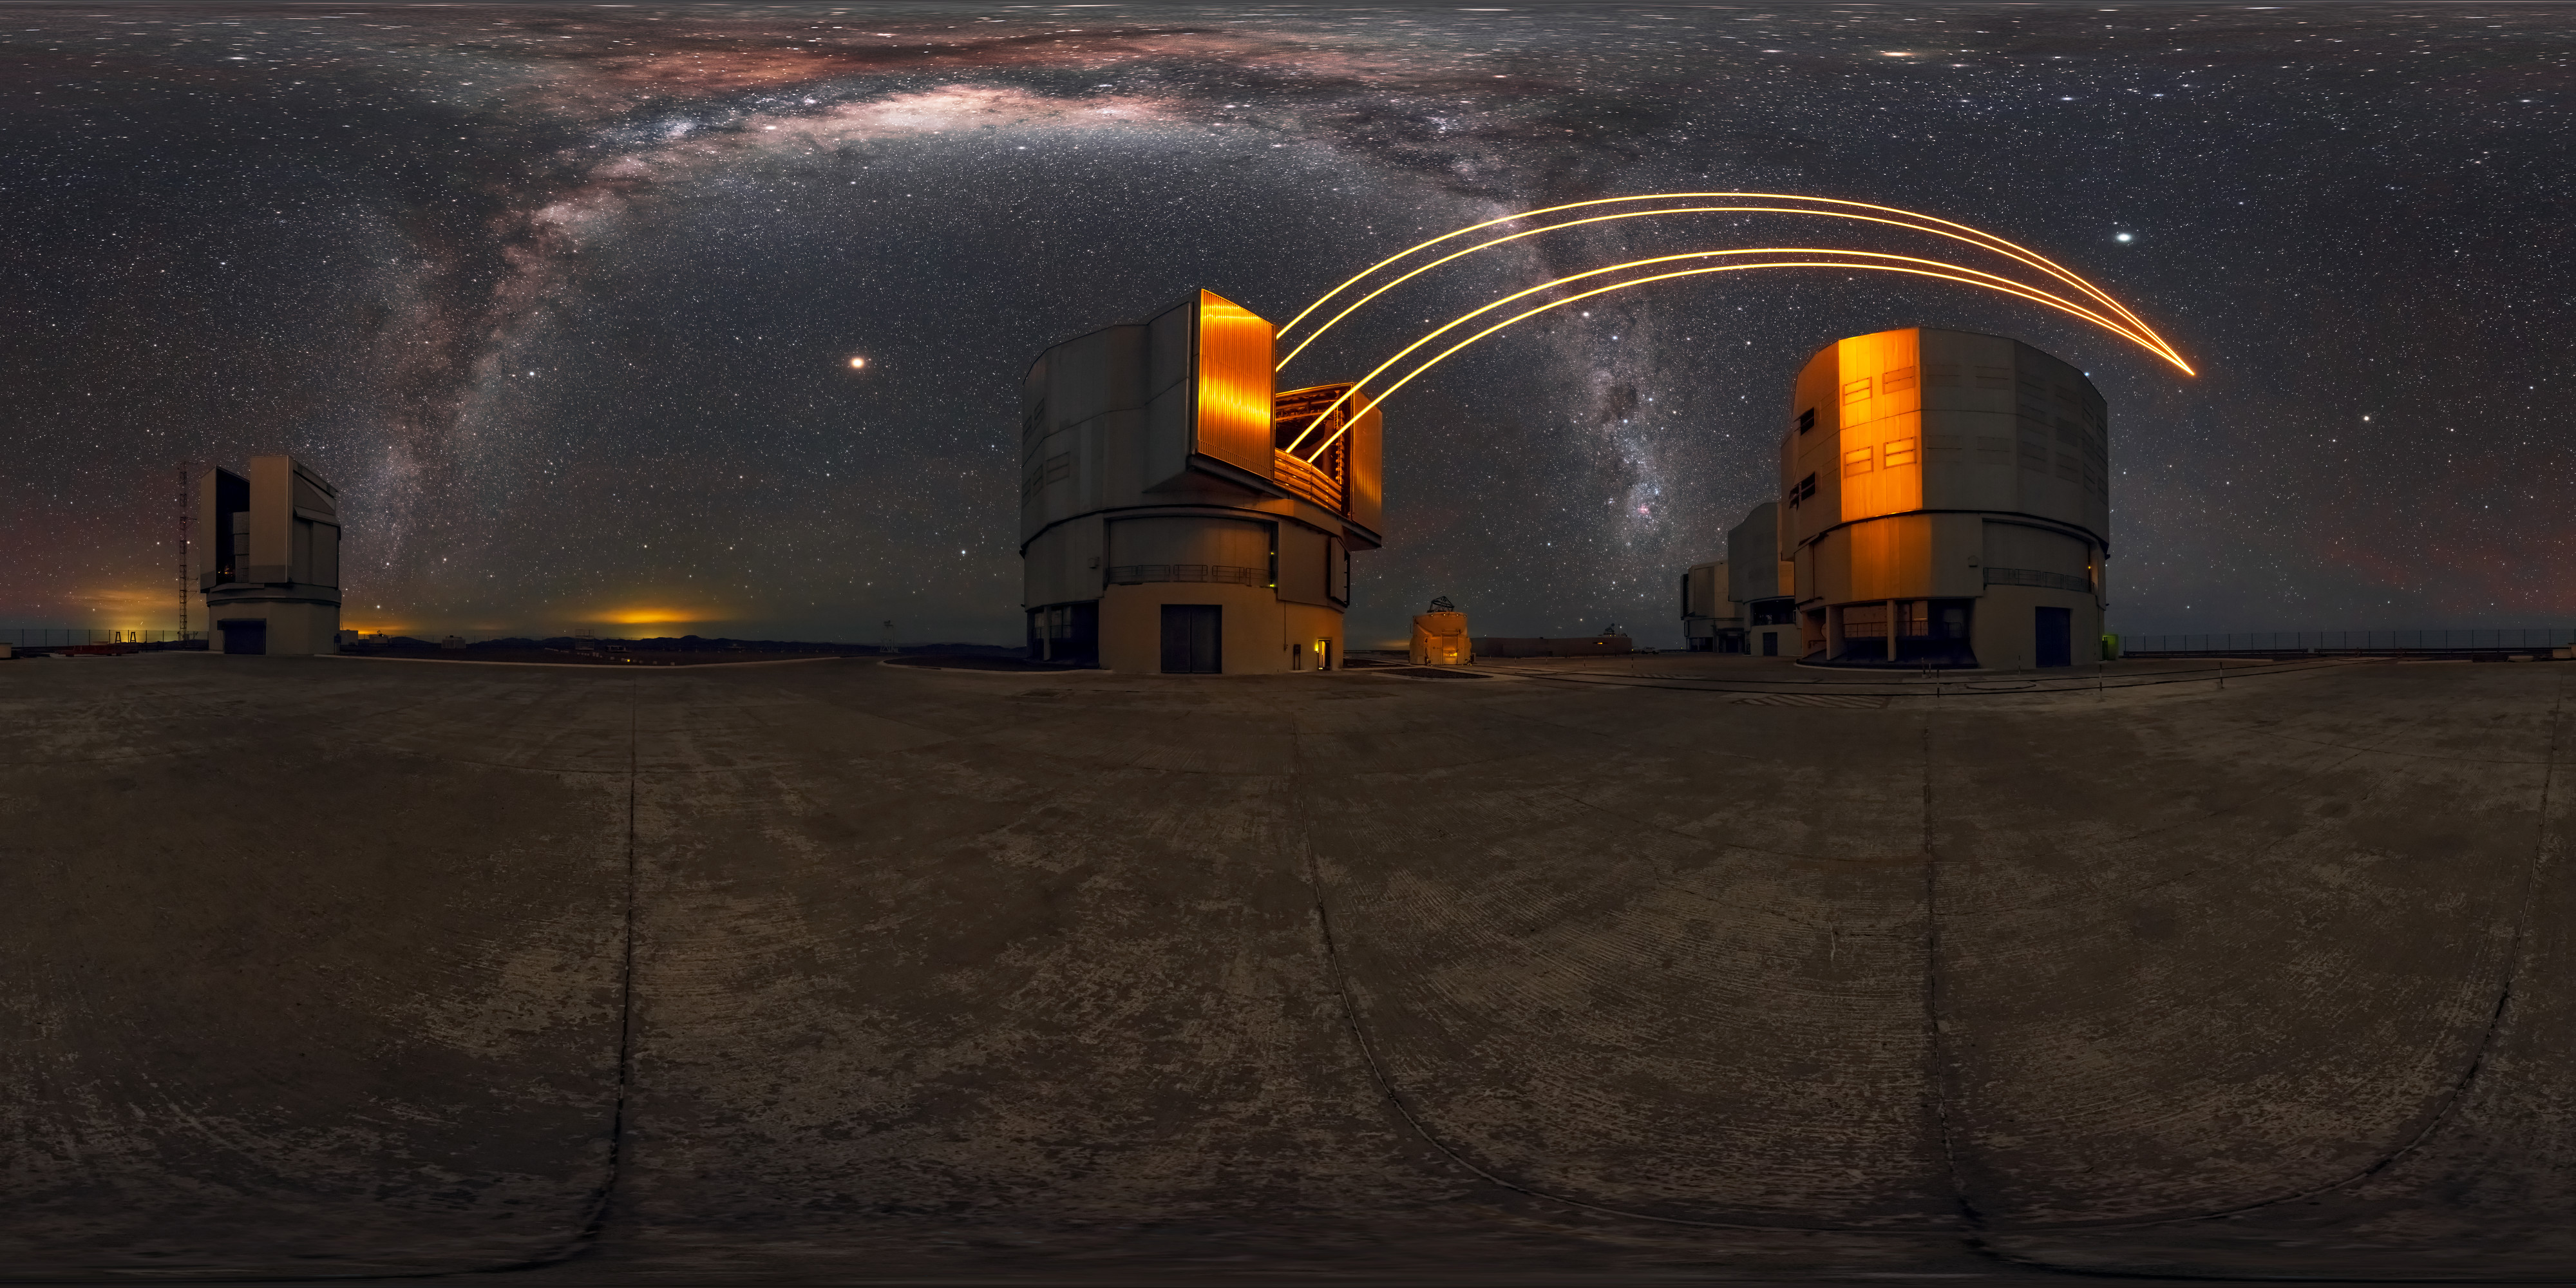

360 view of the VLT at Paranal Observatory

Pictured in operation is the powerful laser guide star system. This system is mostly used on large telescopes such as the VLT in order to correct for distortion of light by the atmosphere. A magnificent view of the Milky Way can also be seen across the Chilean night sky.

Credit: M. Cabral/ESO